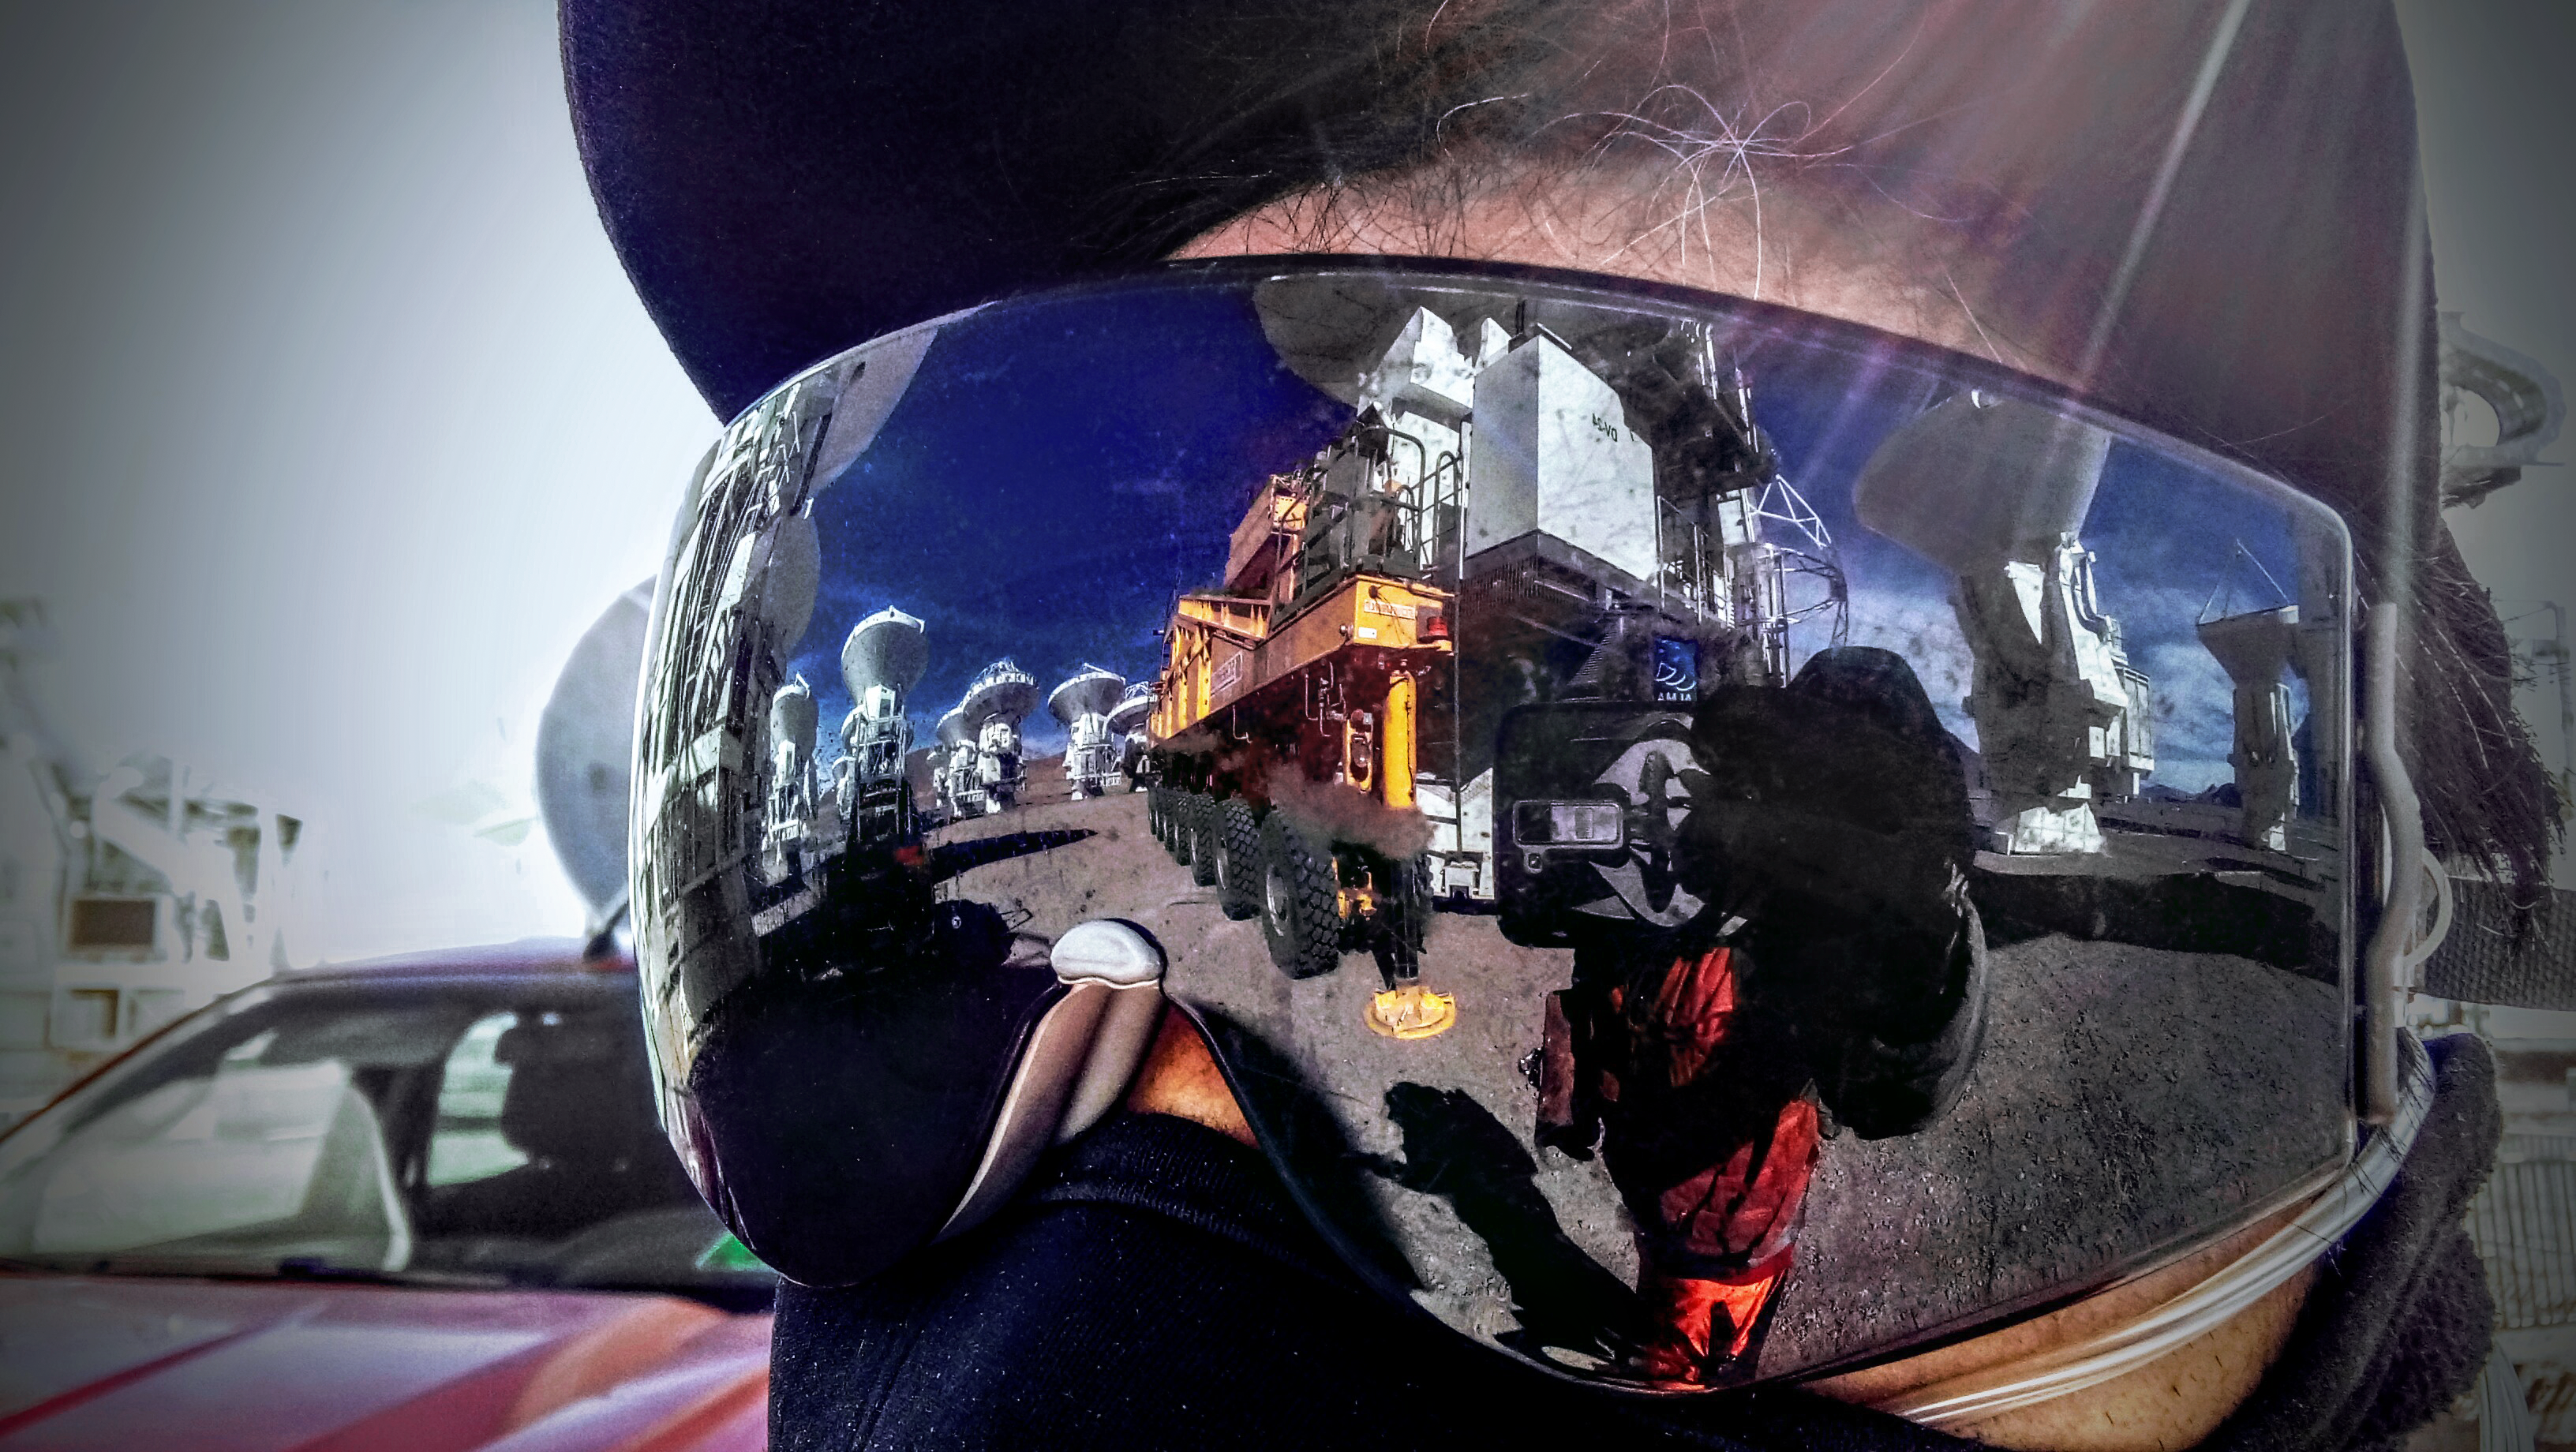

ALMA reflection

Reflection of the ALMA site. The ALMA site is situated in the Atacama Desert of northern Chile, this location is one of the driest in the world. Astronomers are subject to these harsh climate conditions in which they must operate. Chajnantor is at an elevation of over 2400 m higher than the VLT on Cerro Paranal. Due to its perfect location and large array of antennas, ALMA is the most powerful telescope for observing the cool Universe.

Credit: ESO